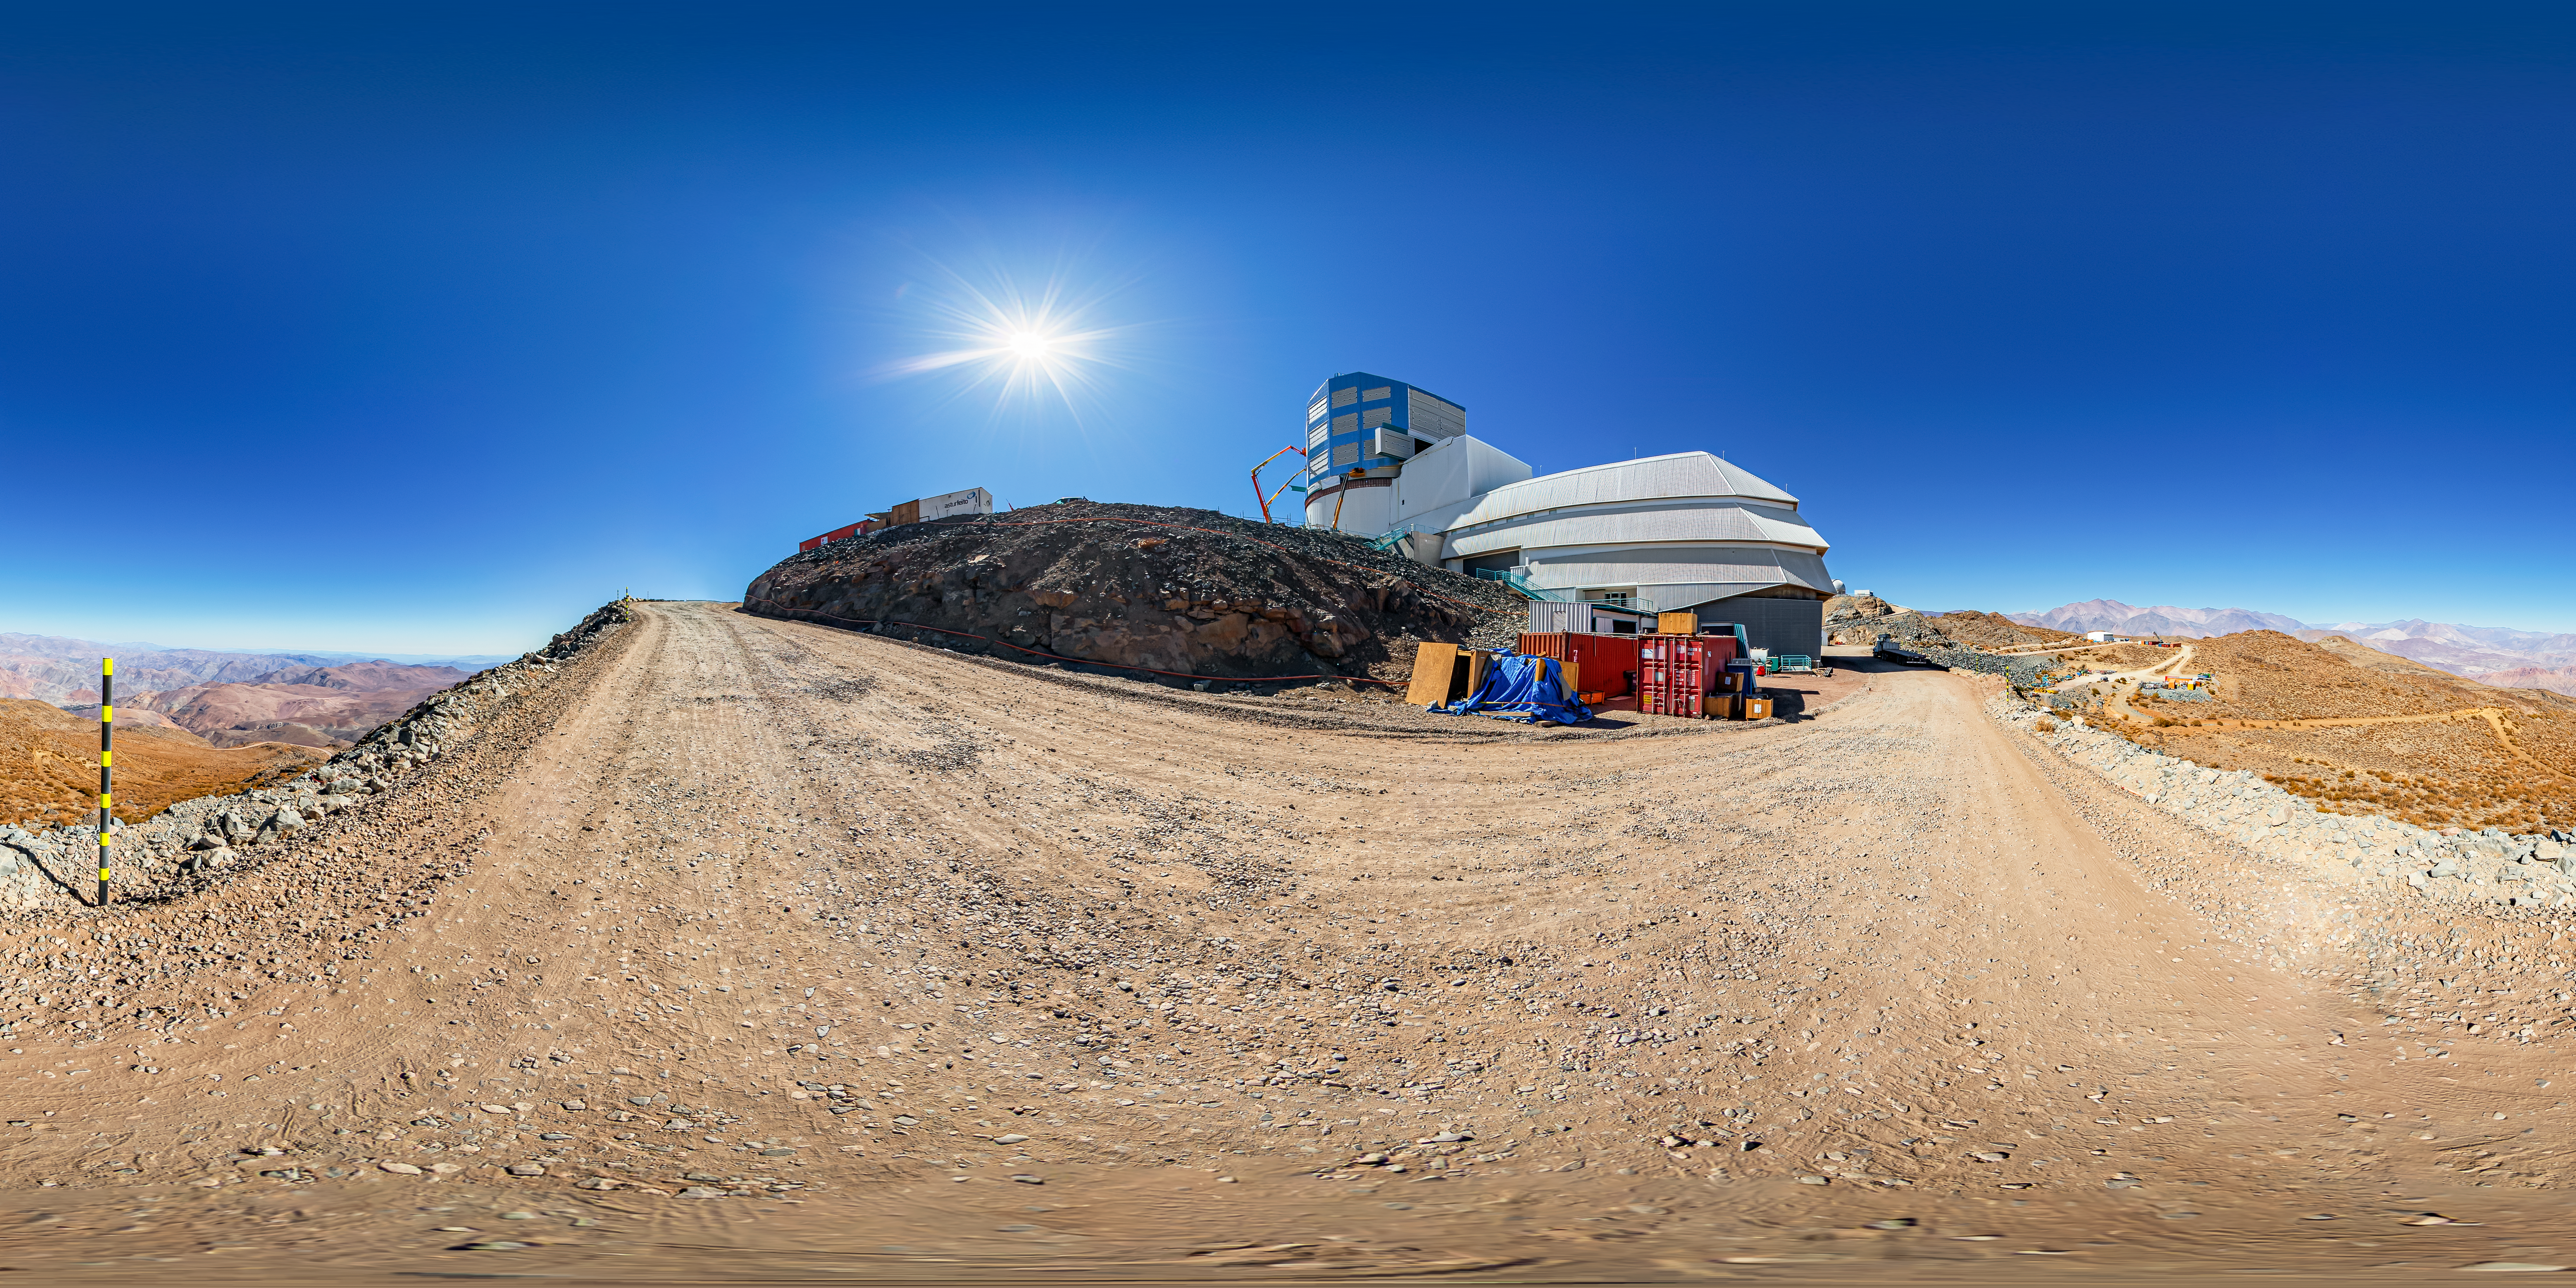

Vera C. Rubin Observatory Panorama

A 360 panorama view of the Vera C. Rubin Observatory at Cerro Pachón, Chile.

A fulldome version of this image can be found here.

Credit: NOIRLab/NSF/AURA/ T. Matsopoulos